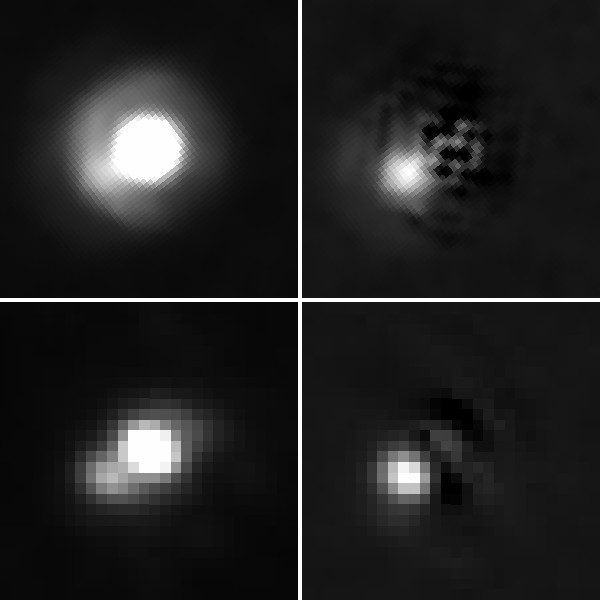

A Planet-like Companion Growing up in the Fast Lane

Hubble Space Telescope (top) and Gemini North (bottom) images of the 2M J044144 system showing the smaller companion at 8:00 position. The companion has an estimated mass of between 5-10 times the mass of Jupiter. In the right panel of both the HST and Gemini images the brighter light from the brown dwarf has been removed to show the companion more clearly.

Credit: (top images): NASA, ESA, and K. Todorov and K. Luhman (Pennsylvania State); (bottom images): Gemini Observatory/AURA and K. Todorov and K. Luhman (Pennsylvania State University)